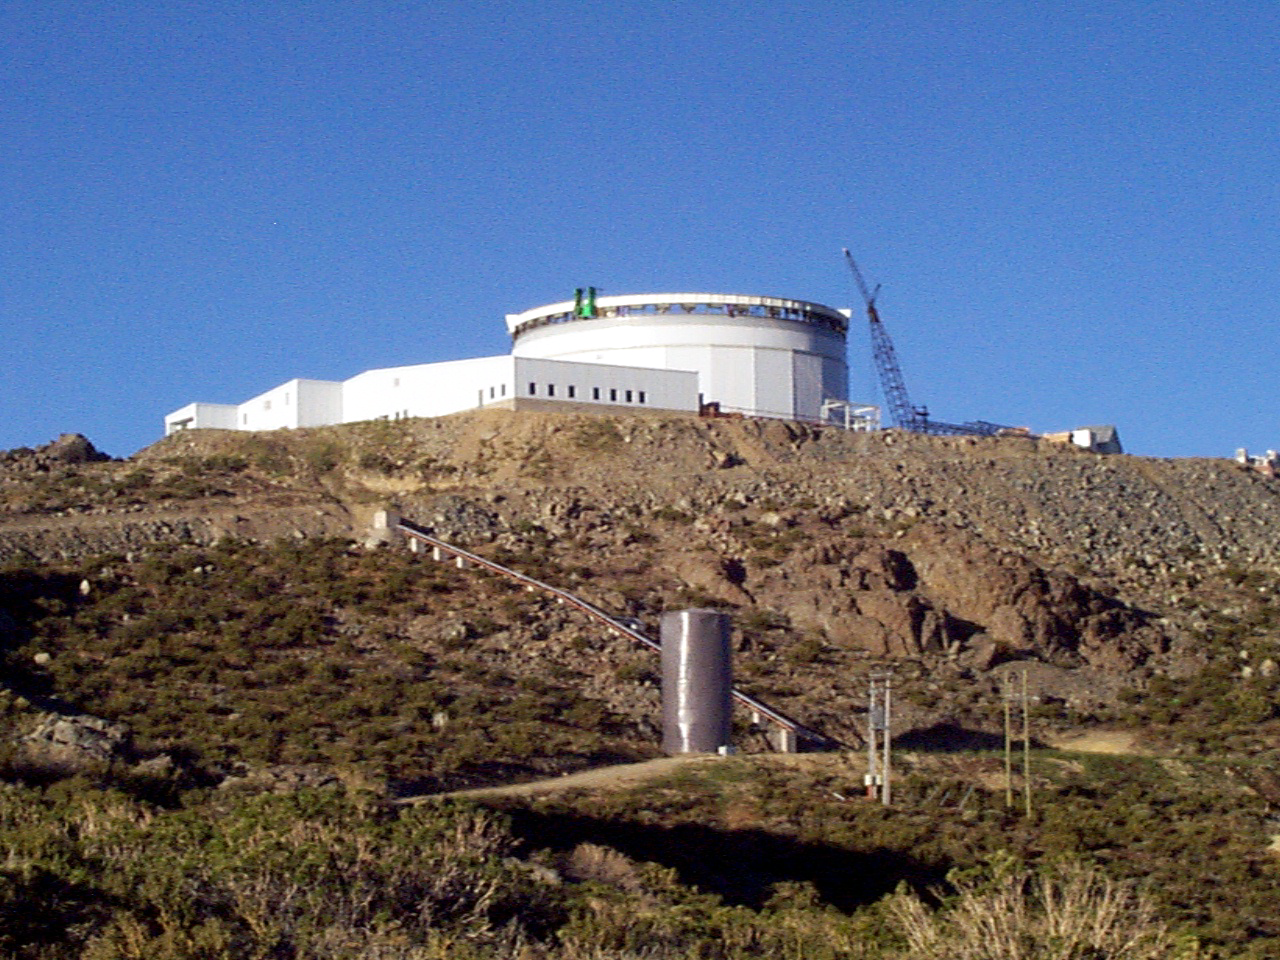

Gemini South, Cerro Pachon

Progress at the Chilean site at Cerro Pachon, January 20th, 1998. Taken by a digital camera on-site.

Credit: NOIRLab/NSF/AURA